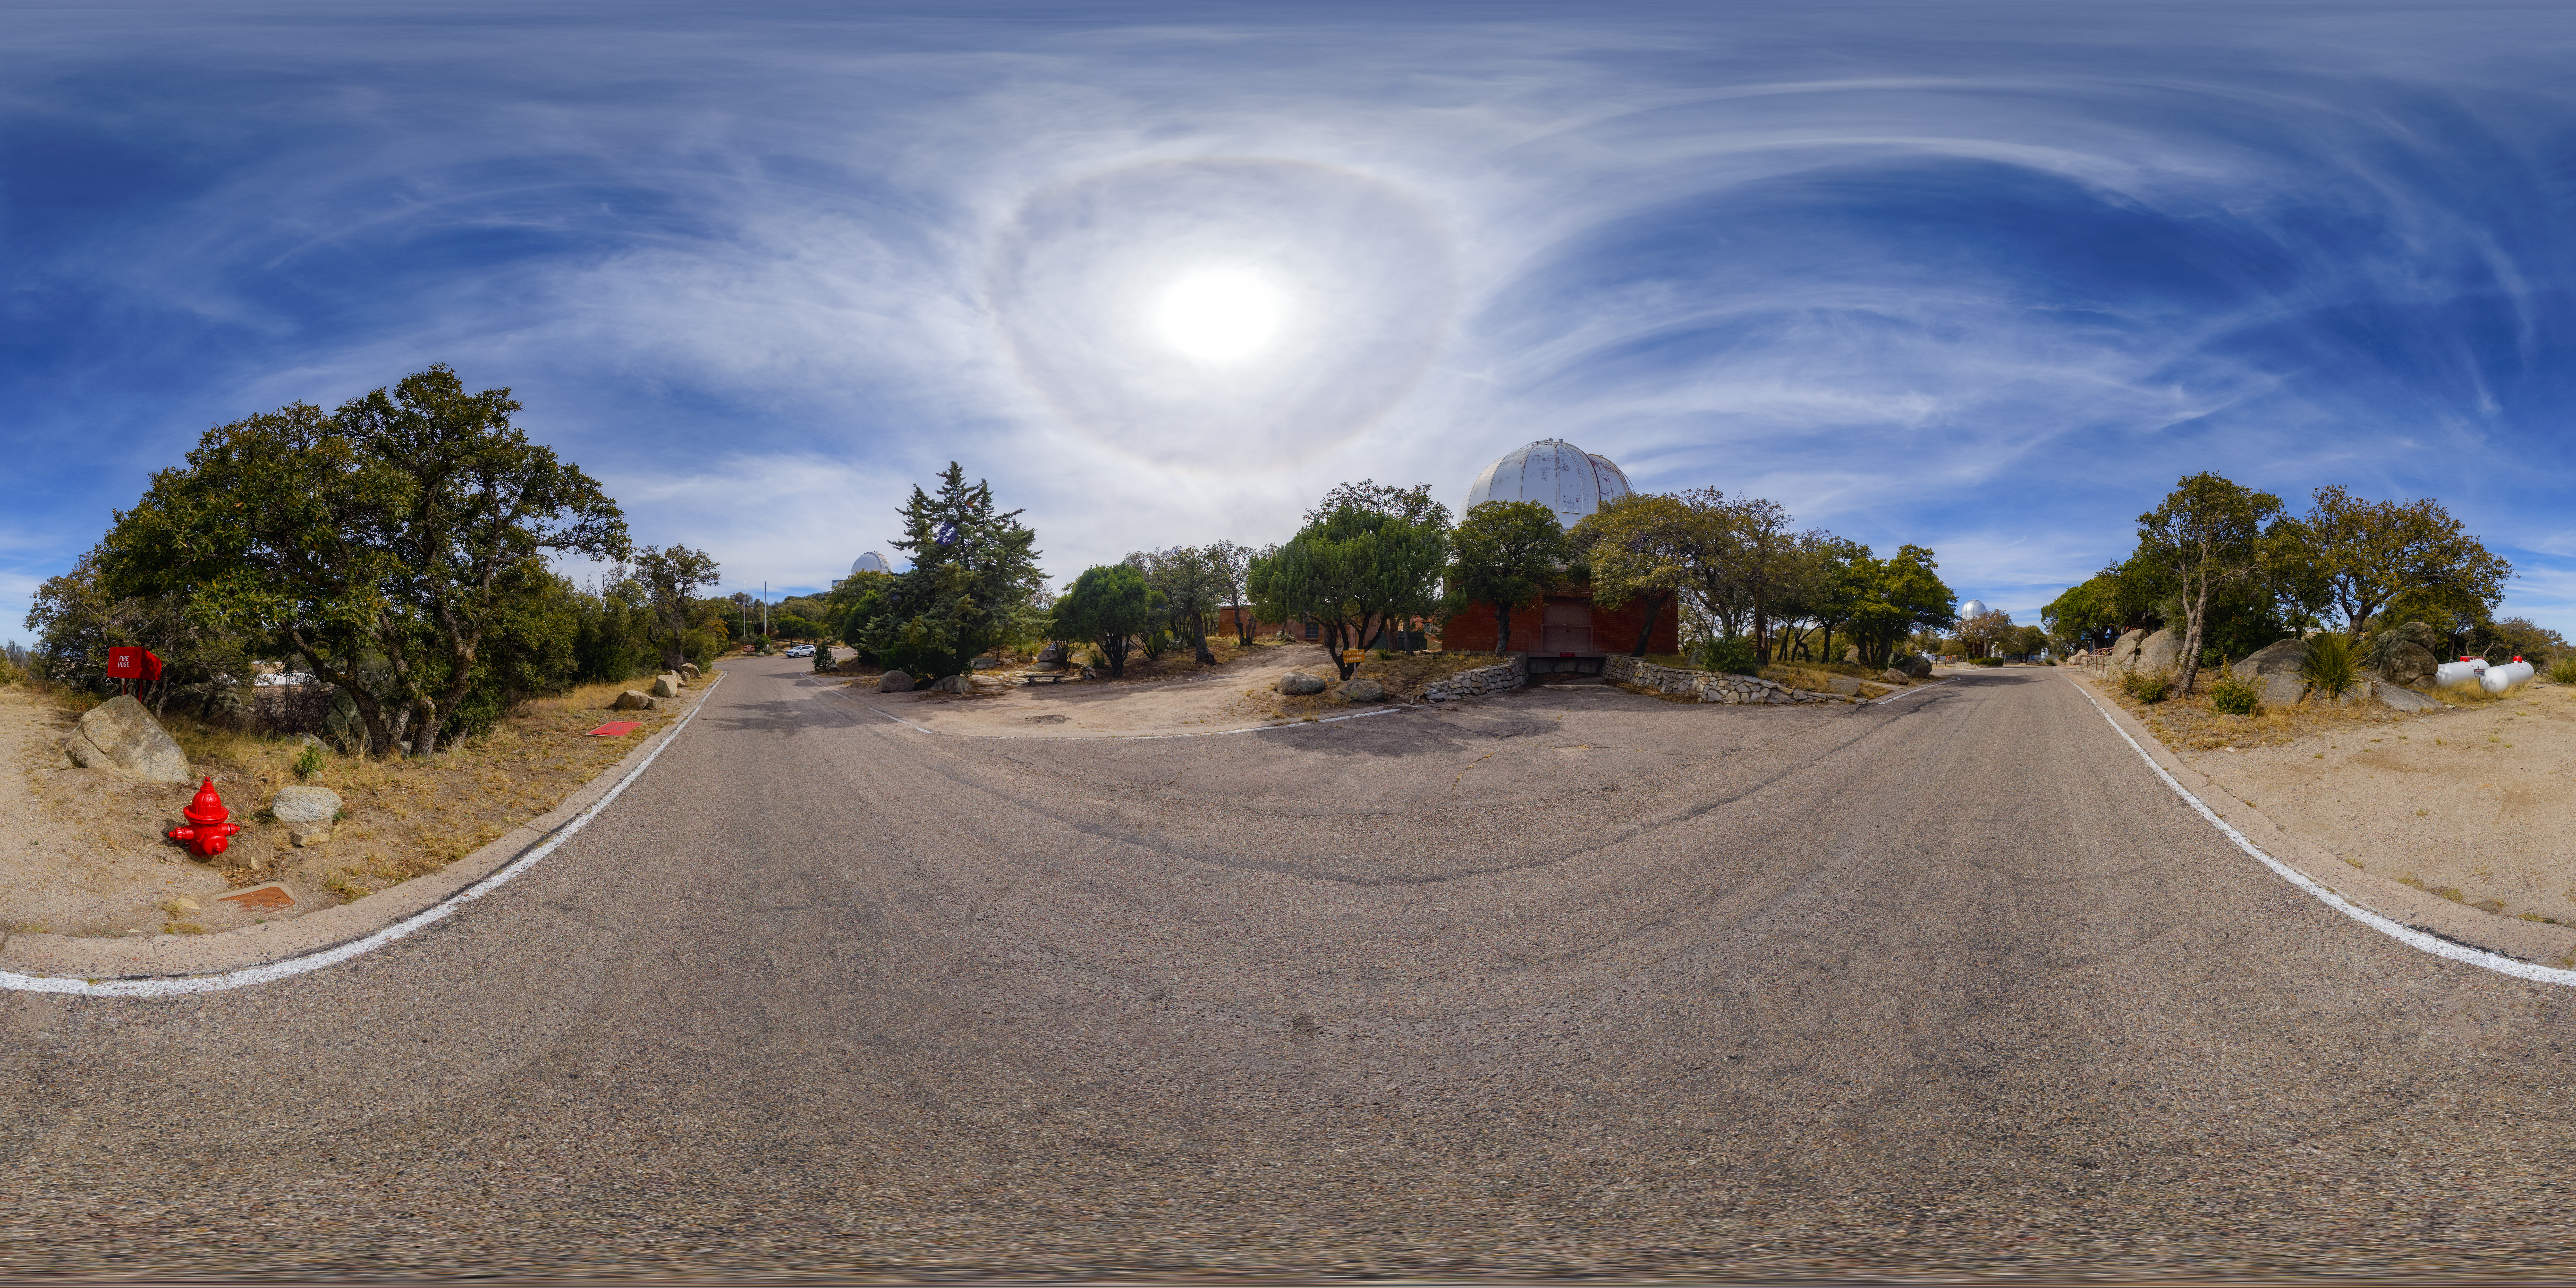

Robotically Controlled Telescope 360 Panorama

A 360-degree panorama of the Kitt Peak National Observatory Robotically Controlled Telescope. A fisheye/fulldome version of this image can be found here.

Credit: NOIRLab/AURA/NSF/P. Horálek